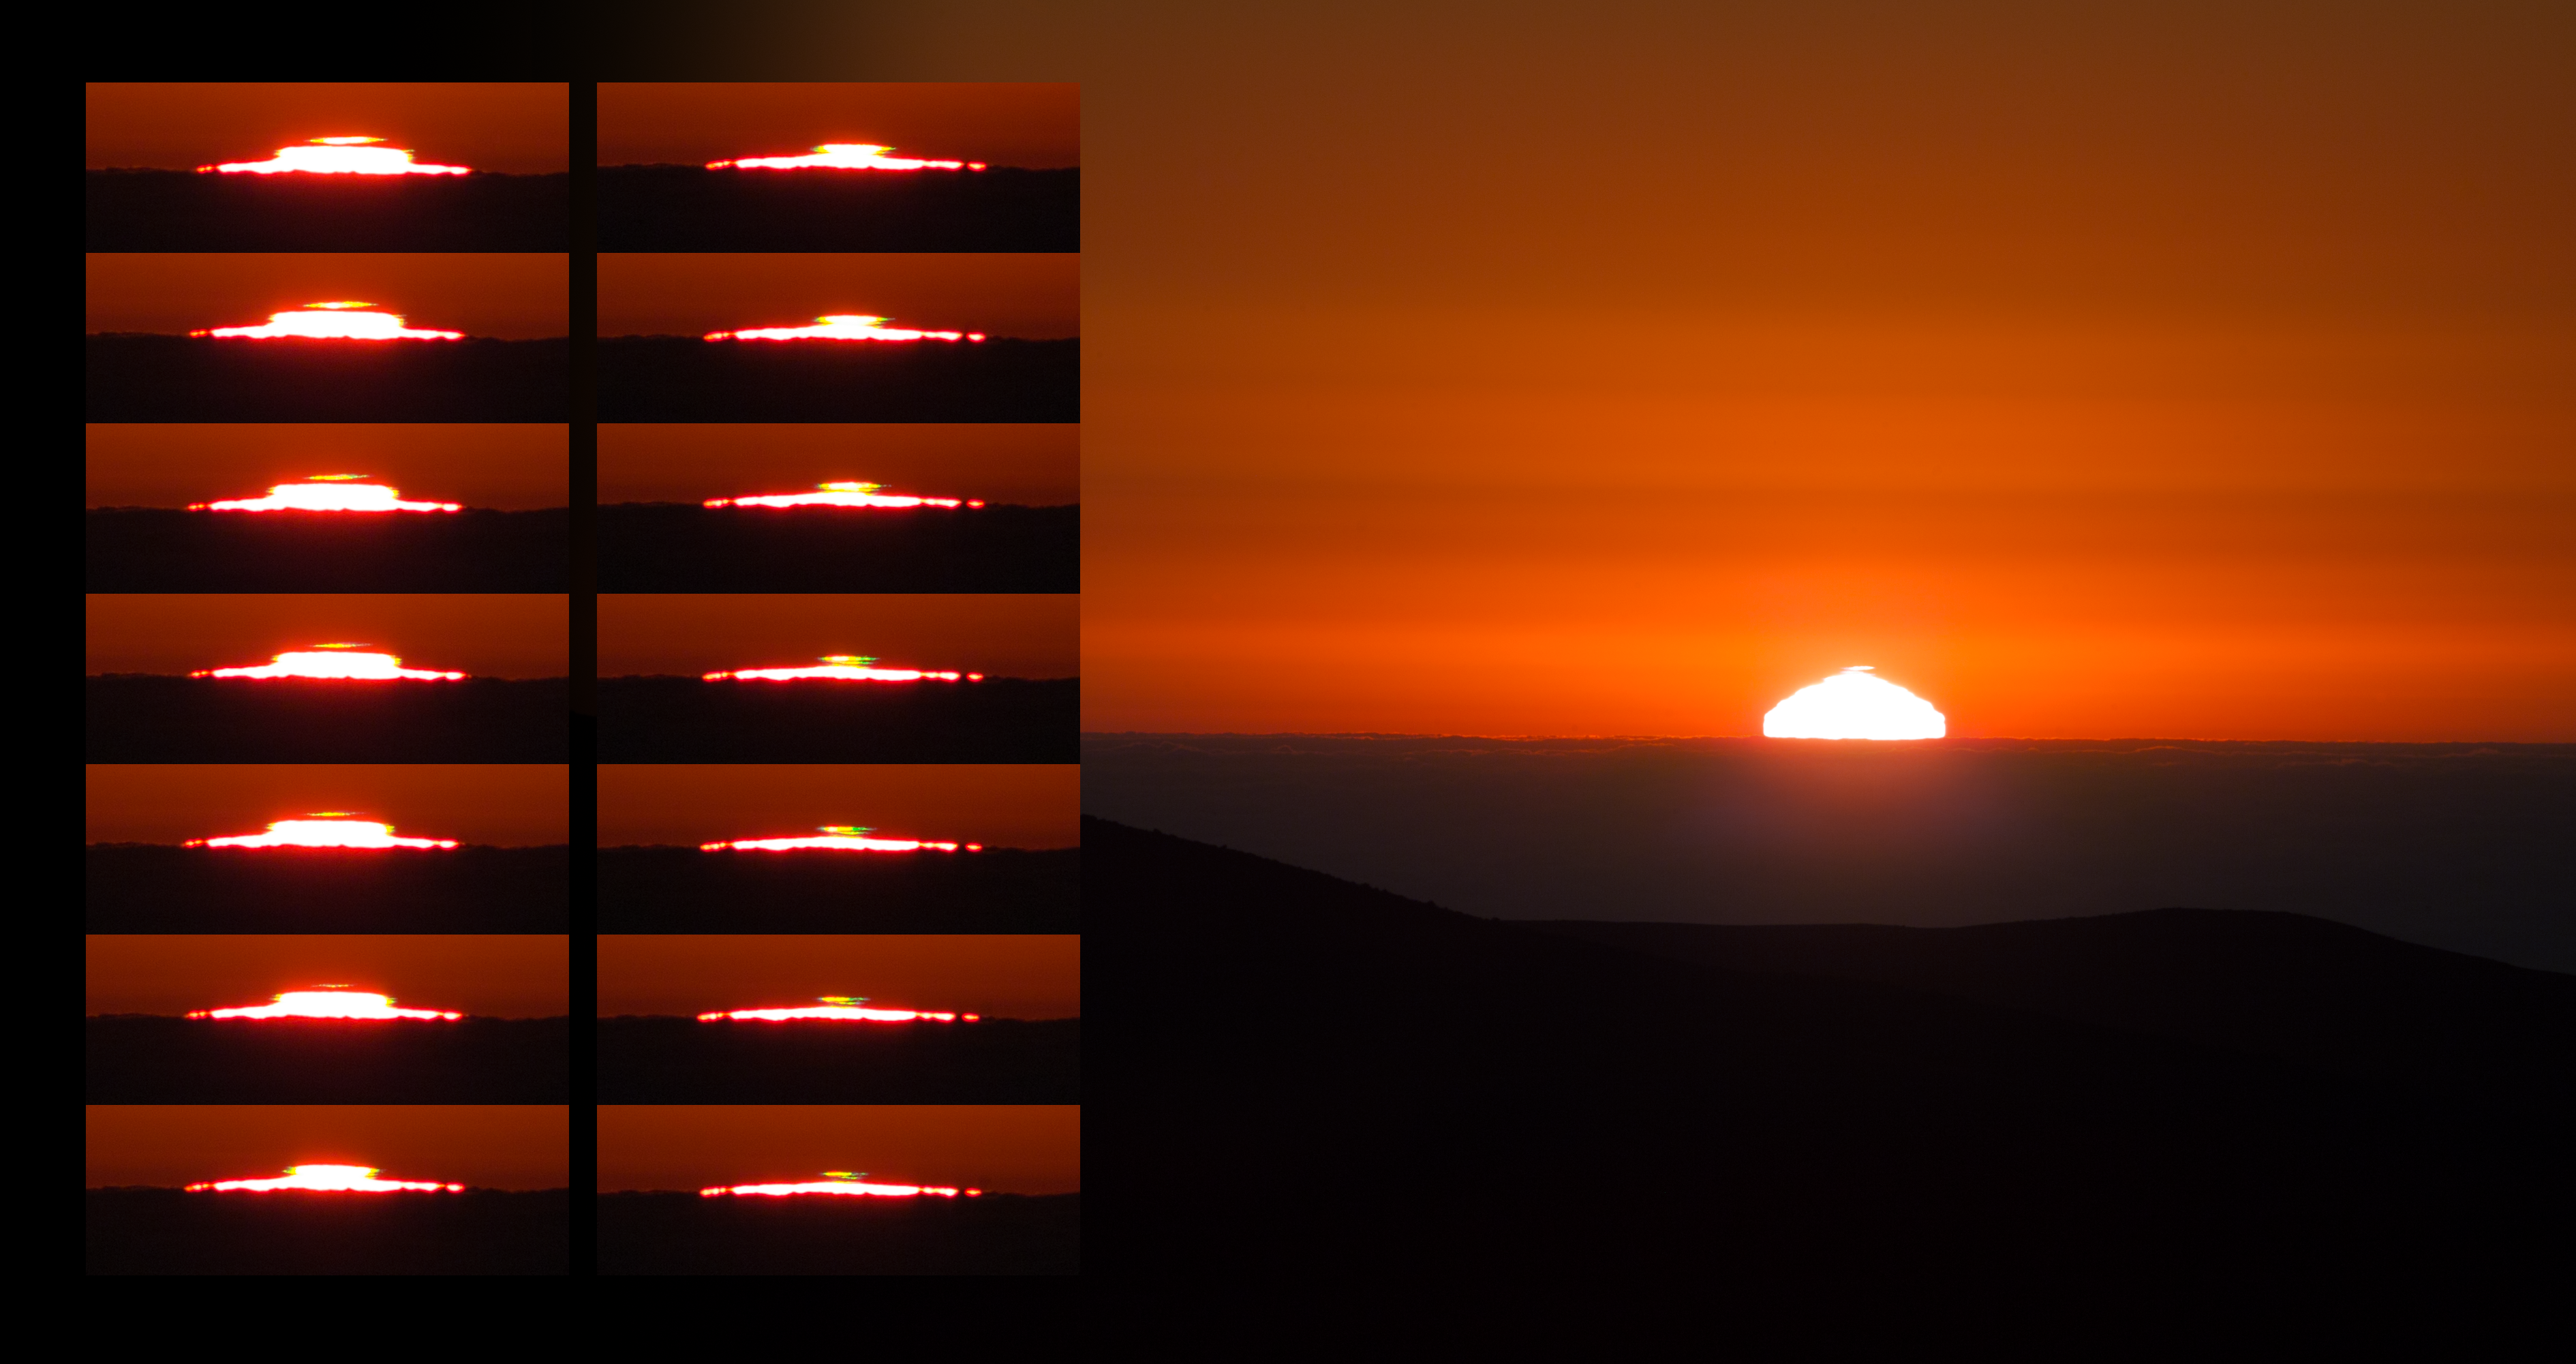

Green flashes at sunset over Paranal

This image of a sunset at Paranal shows the phenomenon of green flashes that can occur when the Sun slips downwards and the atmosphere can cause the solar light to separate out into different colours. On the right of the image, the sleepy Sun unusually shaped by refraction between air layers of different temperature is shown, while on the left 14 zoomed shots of the upper rim of the disk are listed, taken at a subsequent time at the very last moment of the sunset. They keep track of the special moment when the atmospheric conditions caused the Sun profile to be cut in two parts: one with the thin slice of the usual sunlight, the other one coloured from yellow to vivid green during the fading out phases.

All the pictures were taken from a window of La Residencia, hotel of the ESO Very Large Telescope.

Credit: P. Horálek/ESO